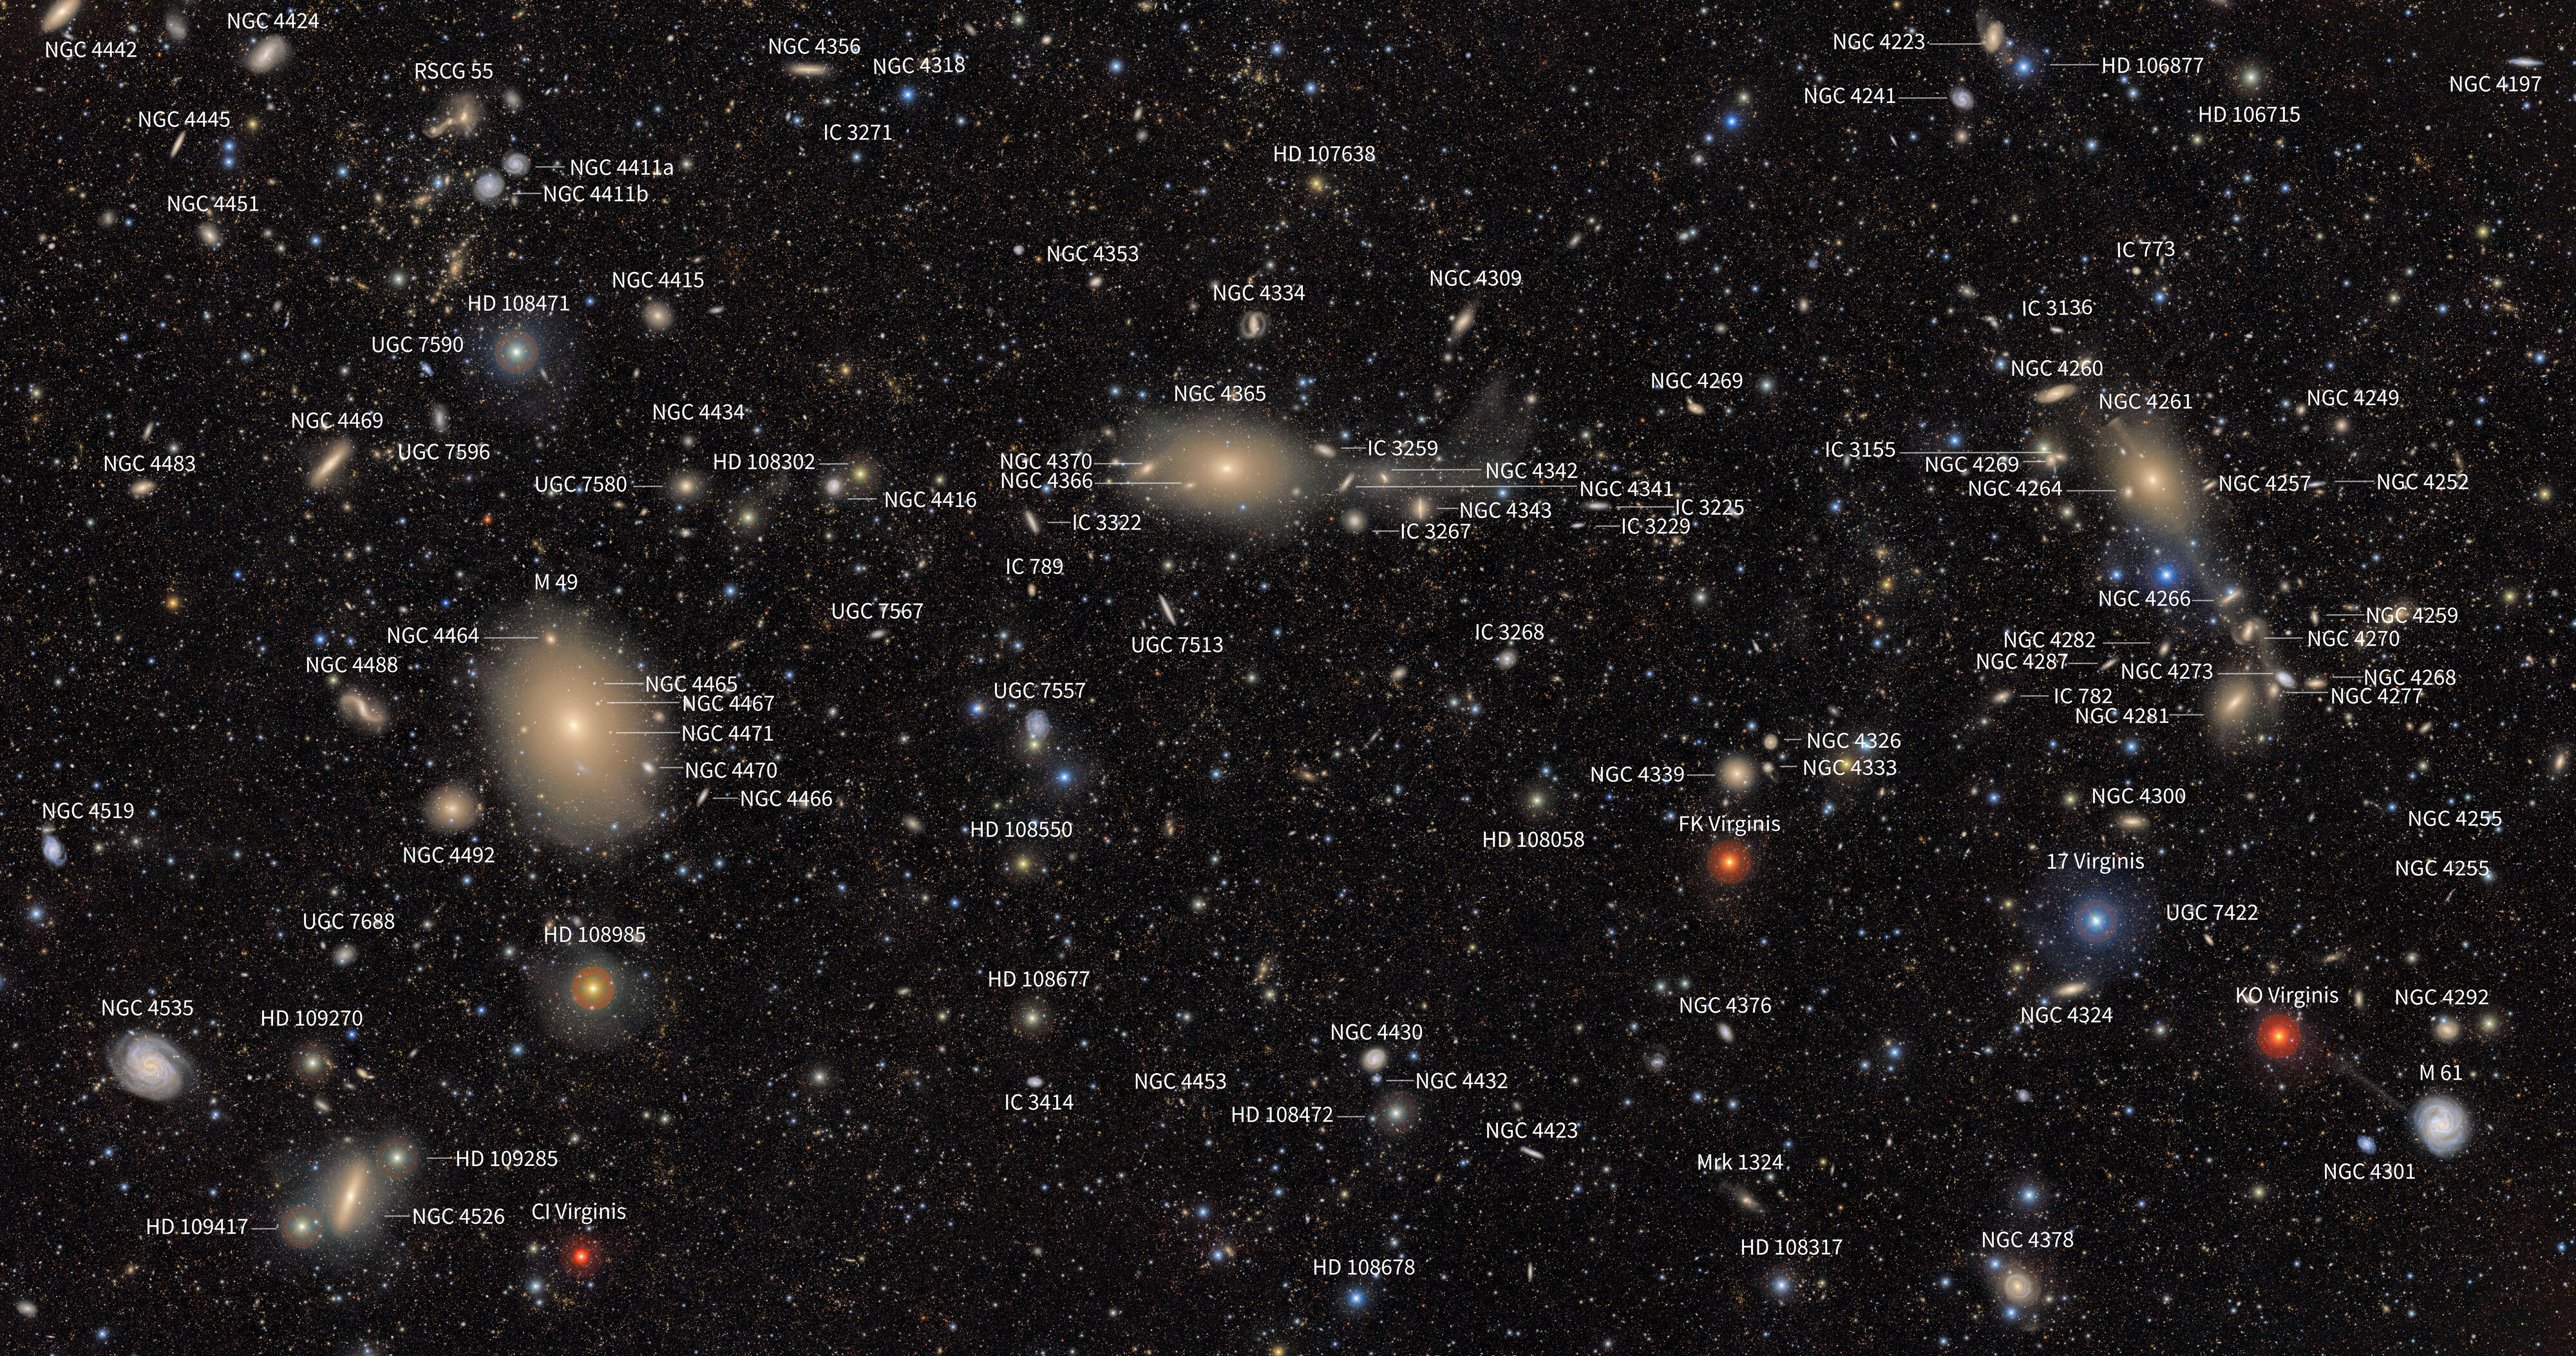

Virgo Cluster Finder Chart (annotated)

This annotated First Look image of the Virgo Cluster was captured by NSF-DOE Vera C. Rubin Observatory. From sizable stars to sprawling galaxies, Rubin transforms seemingly empty pockets of space into glittering tapestries. This Comparison tool let's you see the image with and without the labels.

Credit: RubinObs/NOIRLab/SLAC/NSF/DOE/AURA